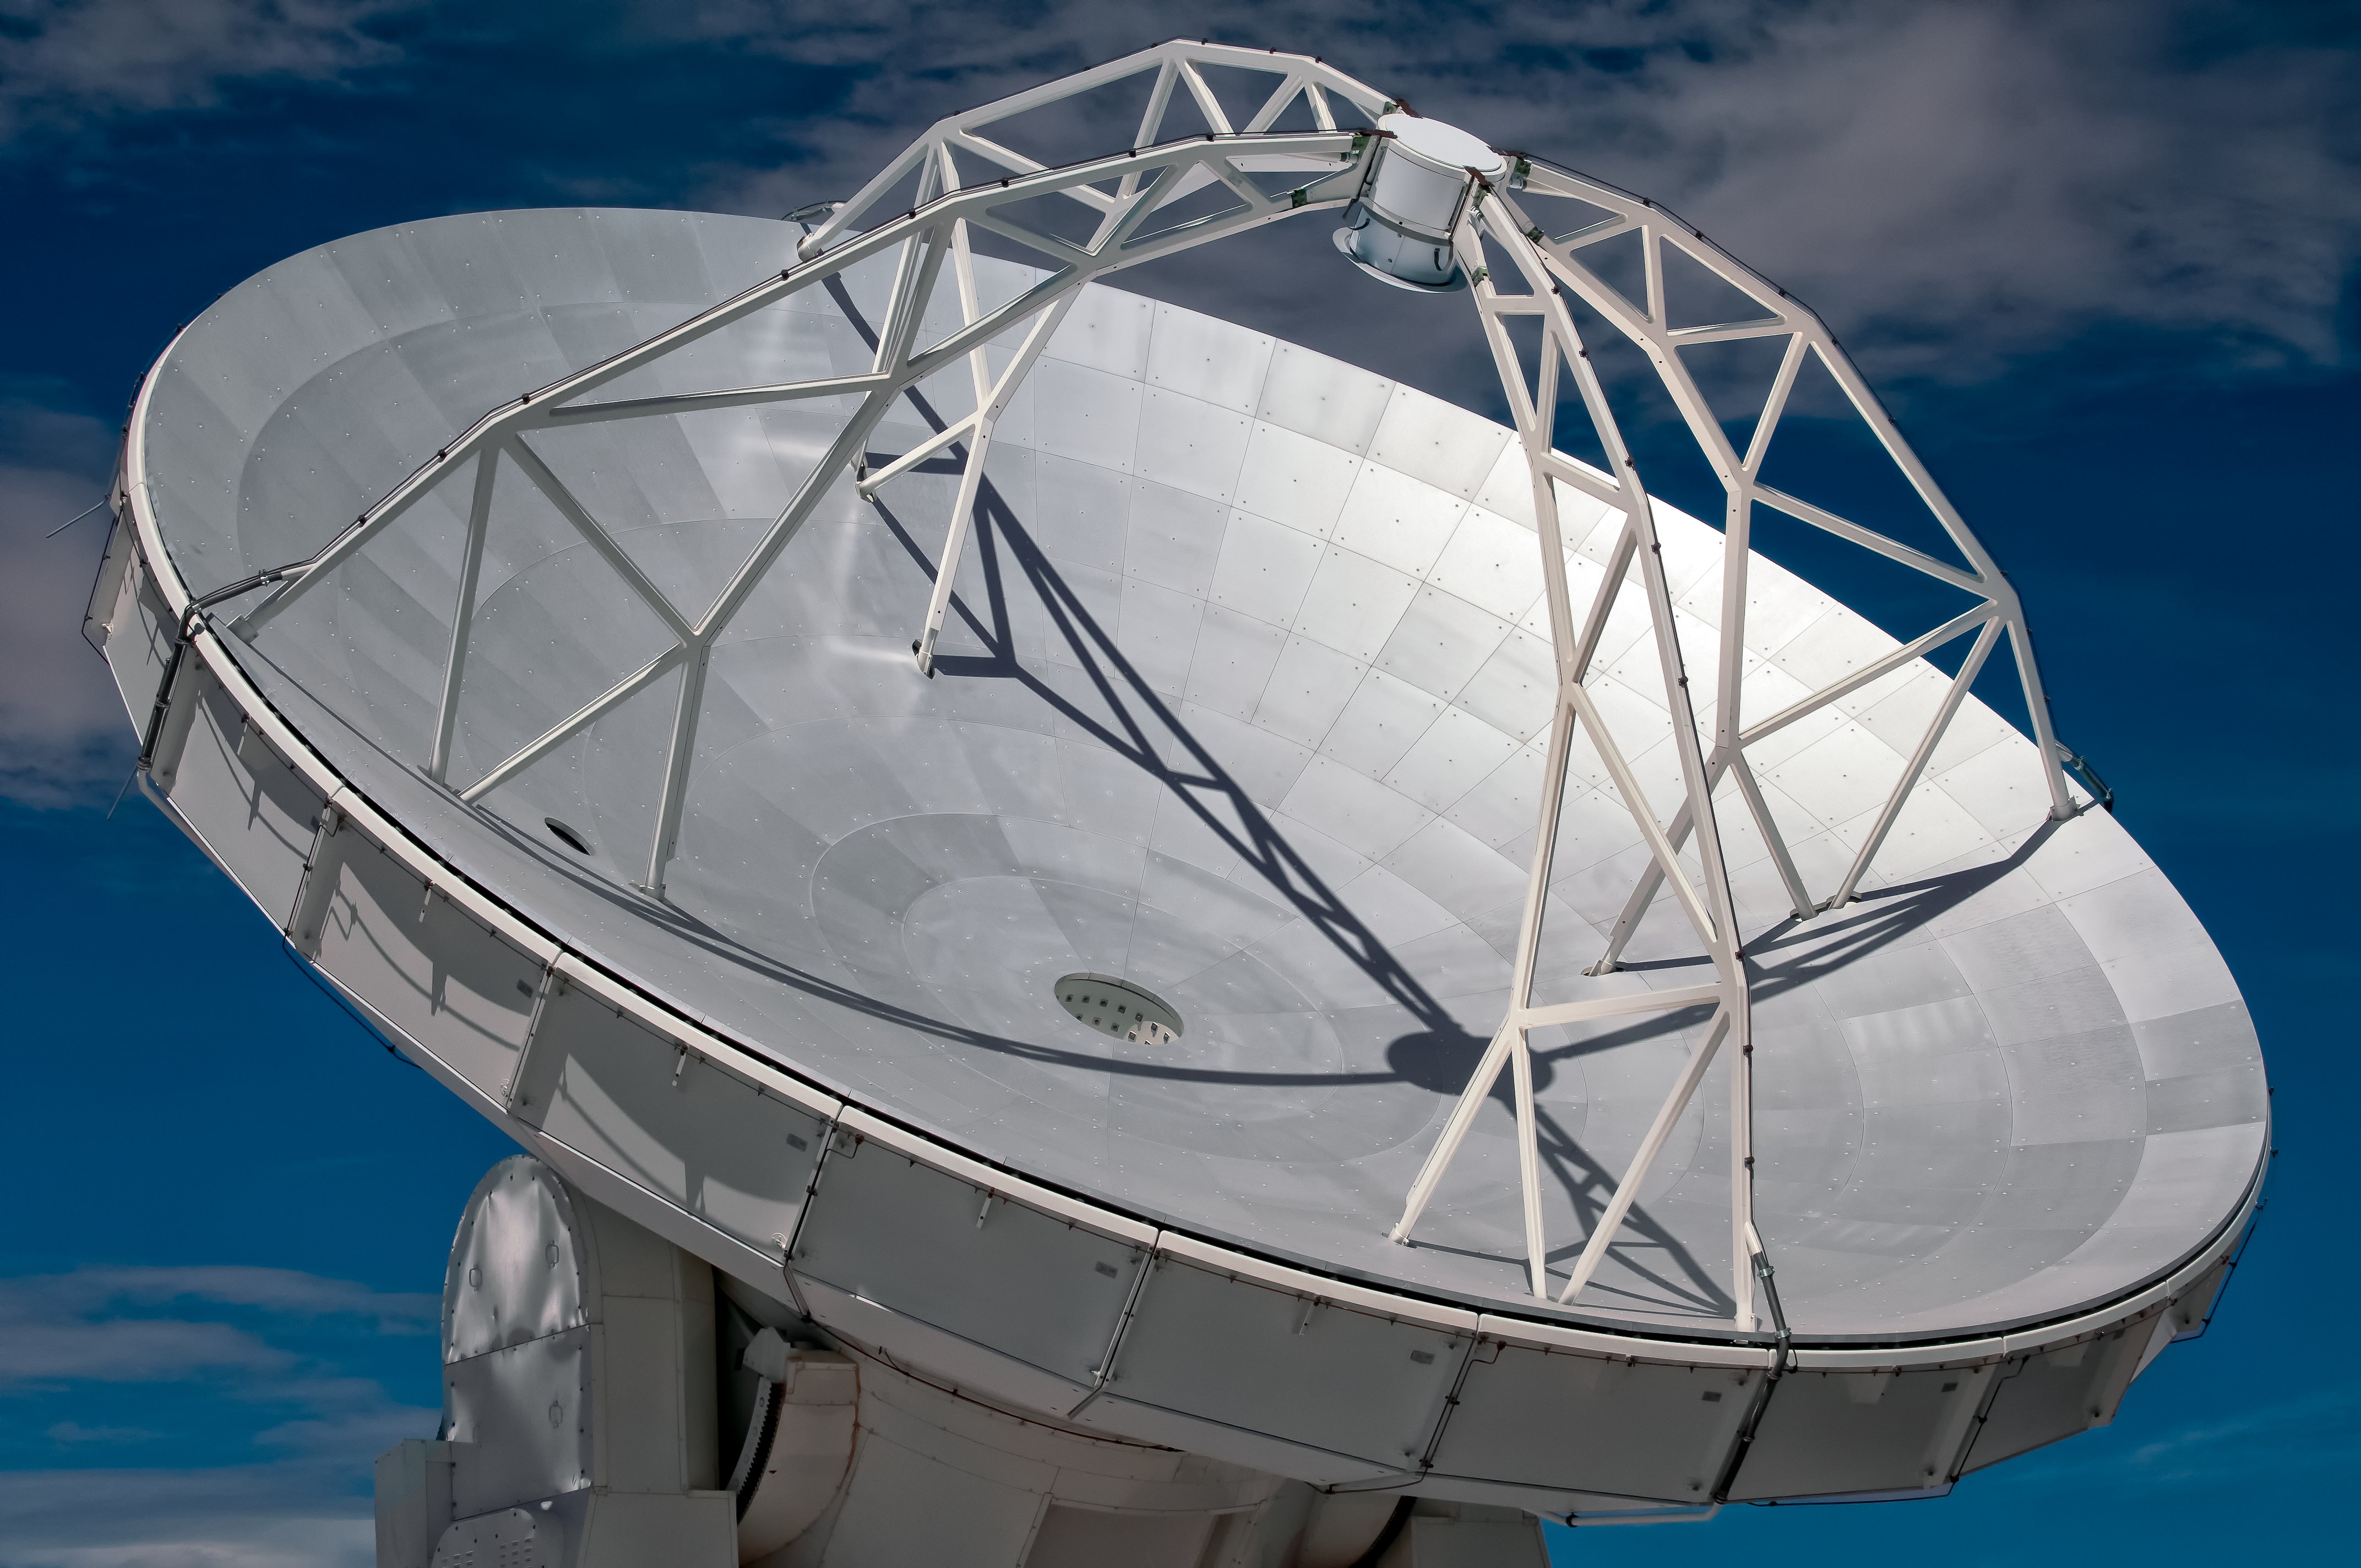

ALMA antenna in detail

This image presents one of the ALMA antennas in detail. Like most of ALMA’s dishes it has a diameter of 12 metres. Each dish plays the same role as the mirror of an optical telescope: it collects radiation coming from distant astronomical objects, and focuses it into a detector that measures the radiation.

Credit: A. Caproni/ESO